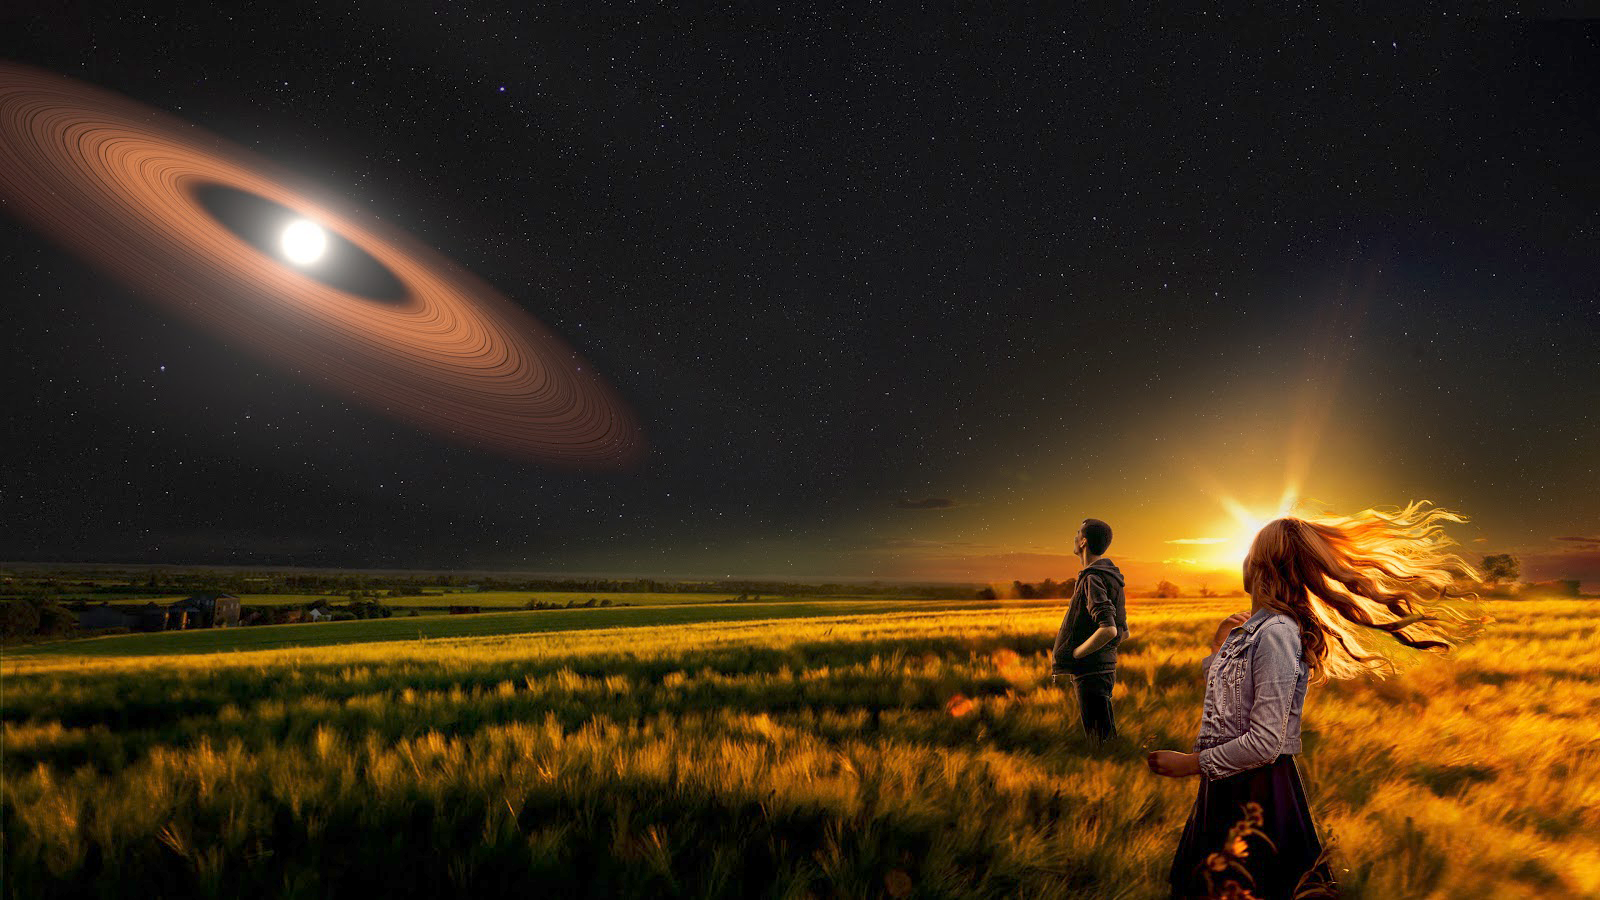

Citizen Scientists Invited to Join Quest for New Worlds

The Backyard Worlds: Planet 9 citizen science project invites the public to join the search for cold worlds nearby the Sun using its newly revamped online interface. The Backyard Worlds re-launch coincides with publication of the project’s latest discovery: an ancient white dwarf star encircled by a mysterious set of dusty rings - as illustrated in this artistically rendered composite image. NOAO scientist Aaron Meisner is a Backyard Worlds co-founder and science team member.

Credit: P. Marenfeld & NOAO/AURA/NSF, NASA’s Goddard Space Flight Center/Scott Wiessinger